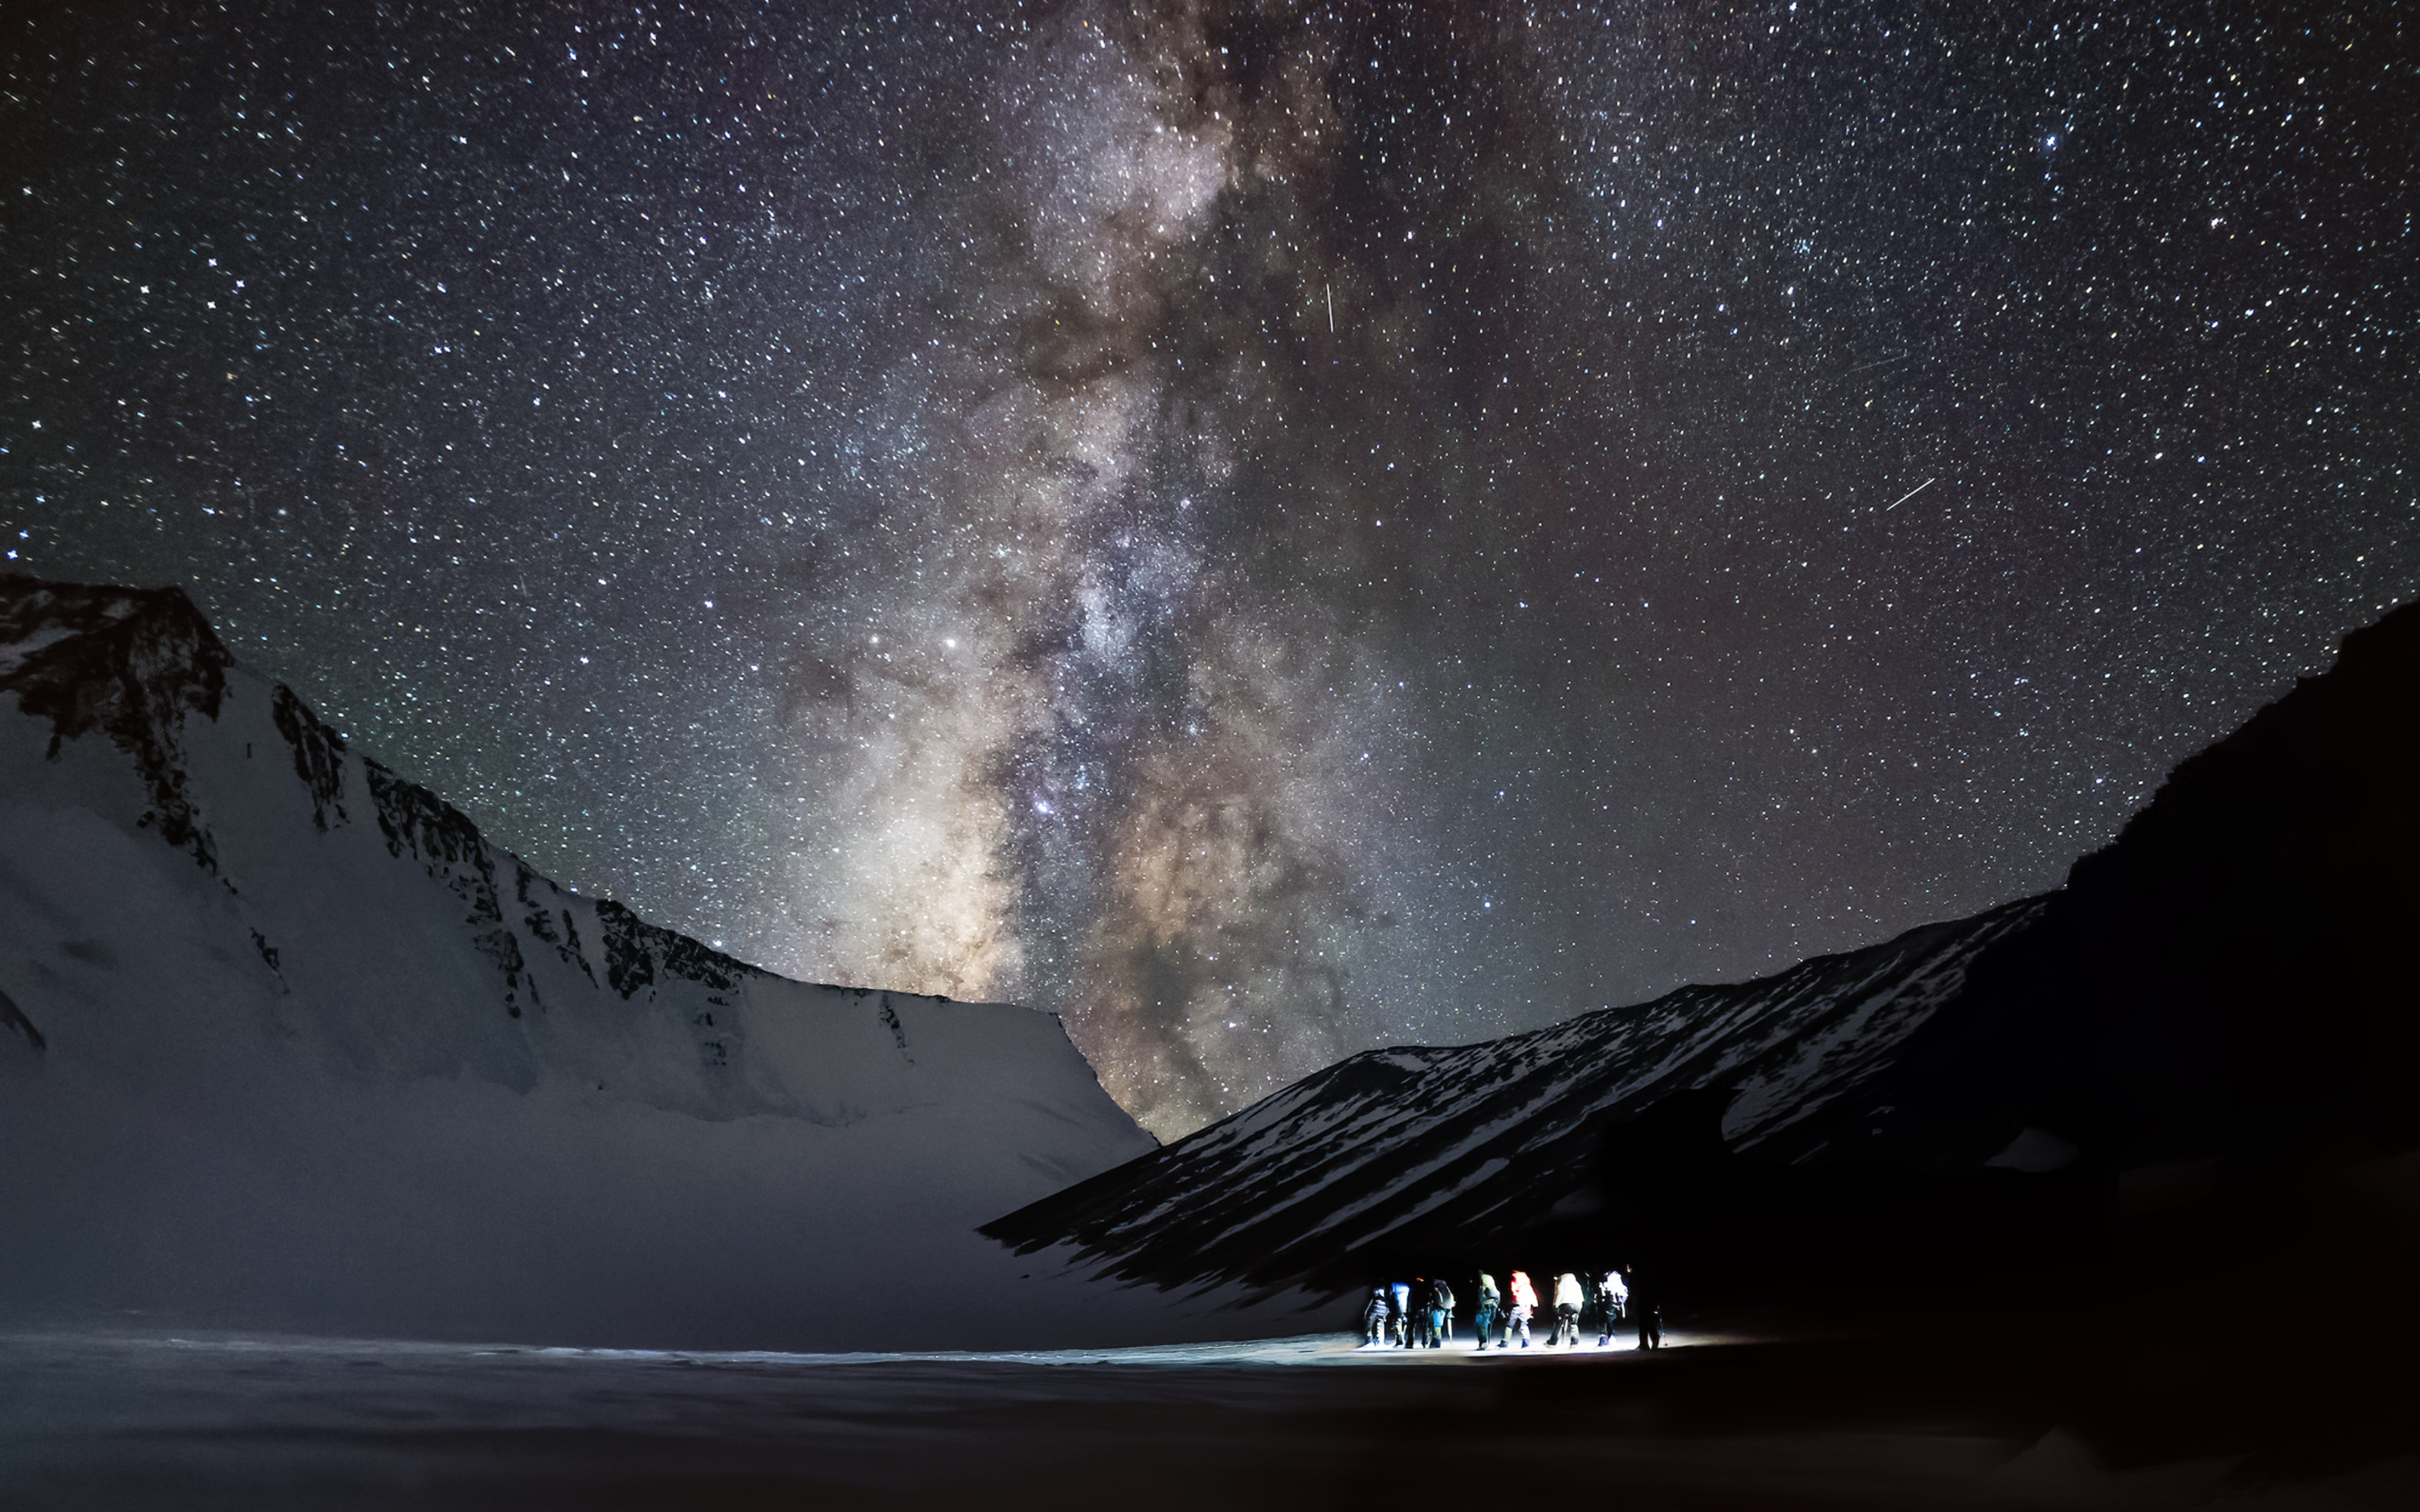

The Astrostays project, an OAD Flagship

Dark and clear night skies, in addition to being essential for astronomical observations, are an asset for stimulating livelihood in remote communities and furthering the Sustainable Development Goals. The Astrostays project, an OAD Flagship run in partnership with the Global Himalayan Expedition, capitalizes on this asset to improve the lives of people in remote villages.

Credit: Astrostays project/Global Himalayan Expedition/IAU/OAO